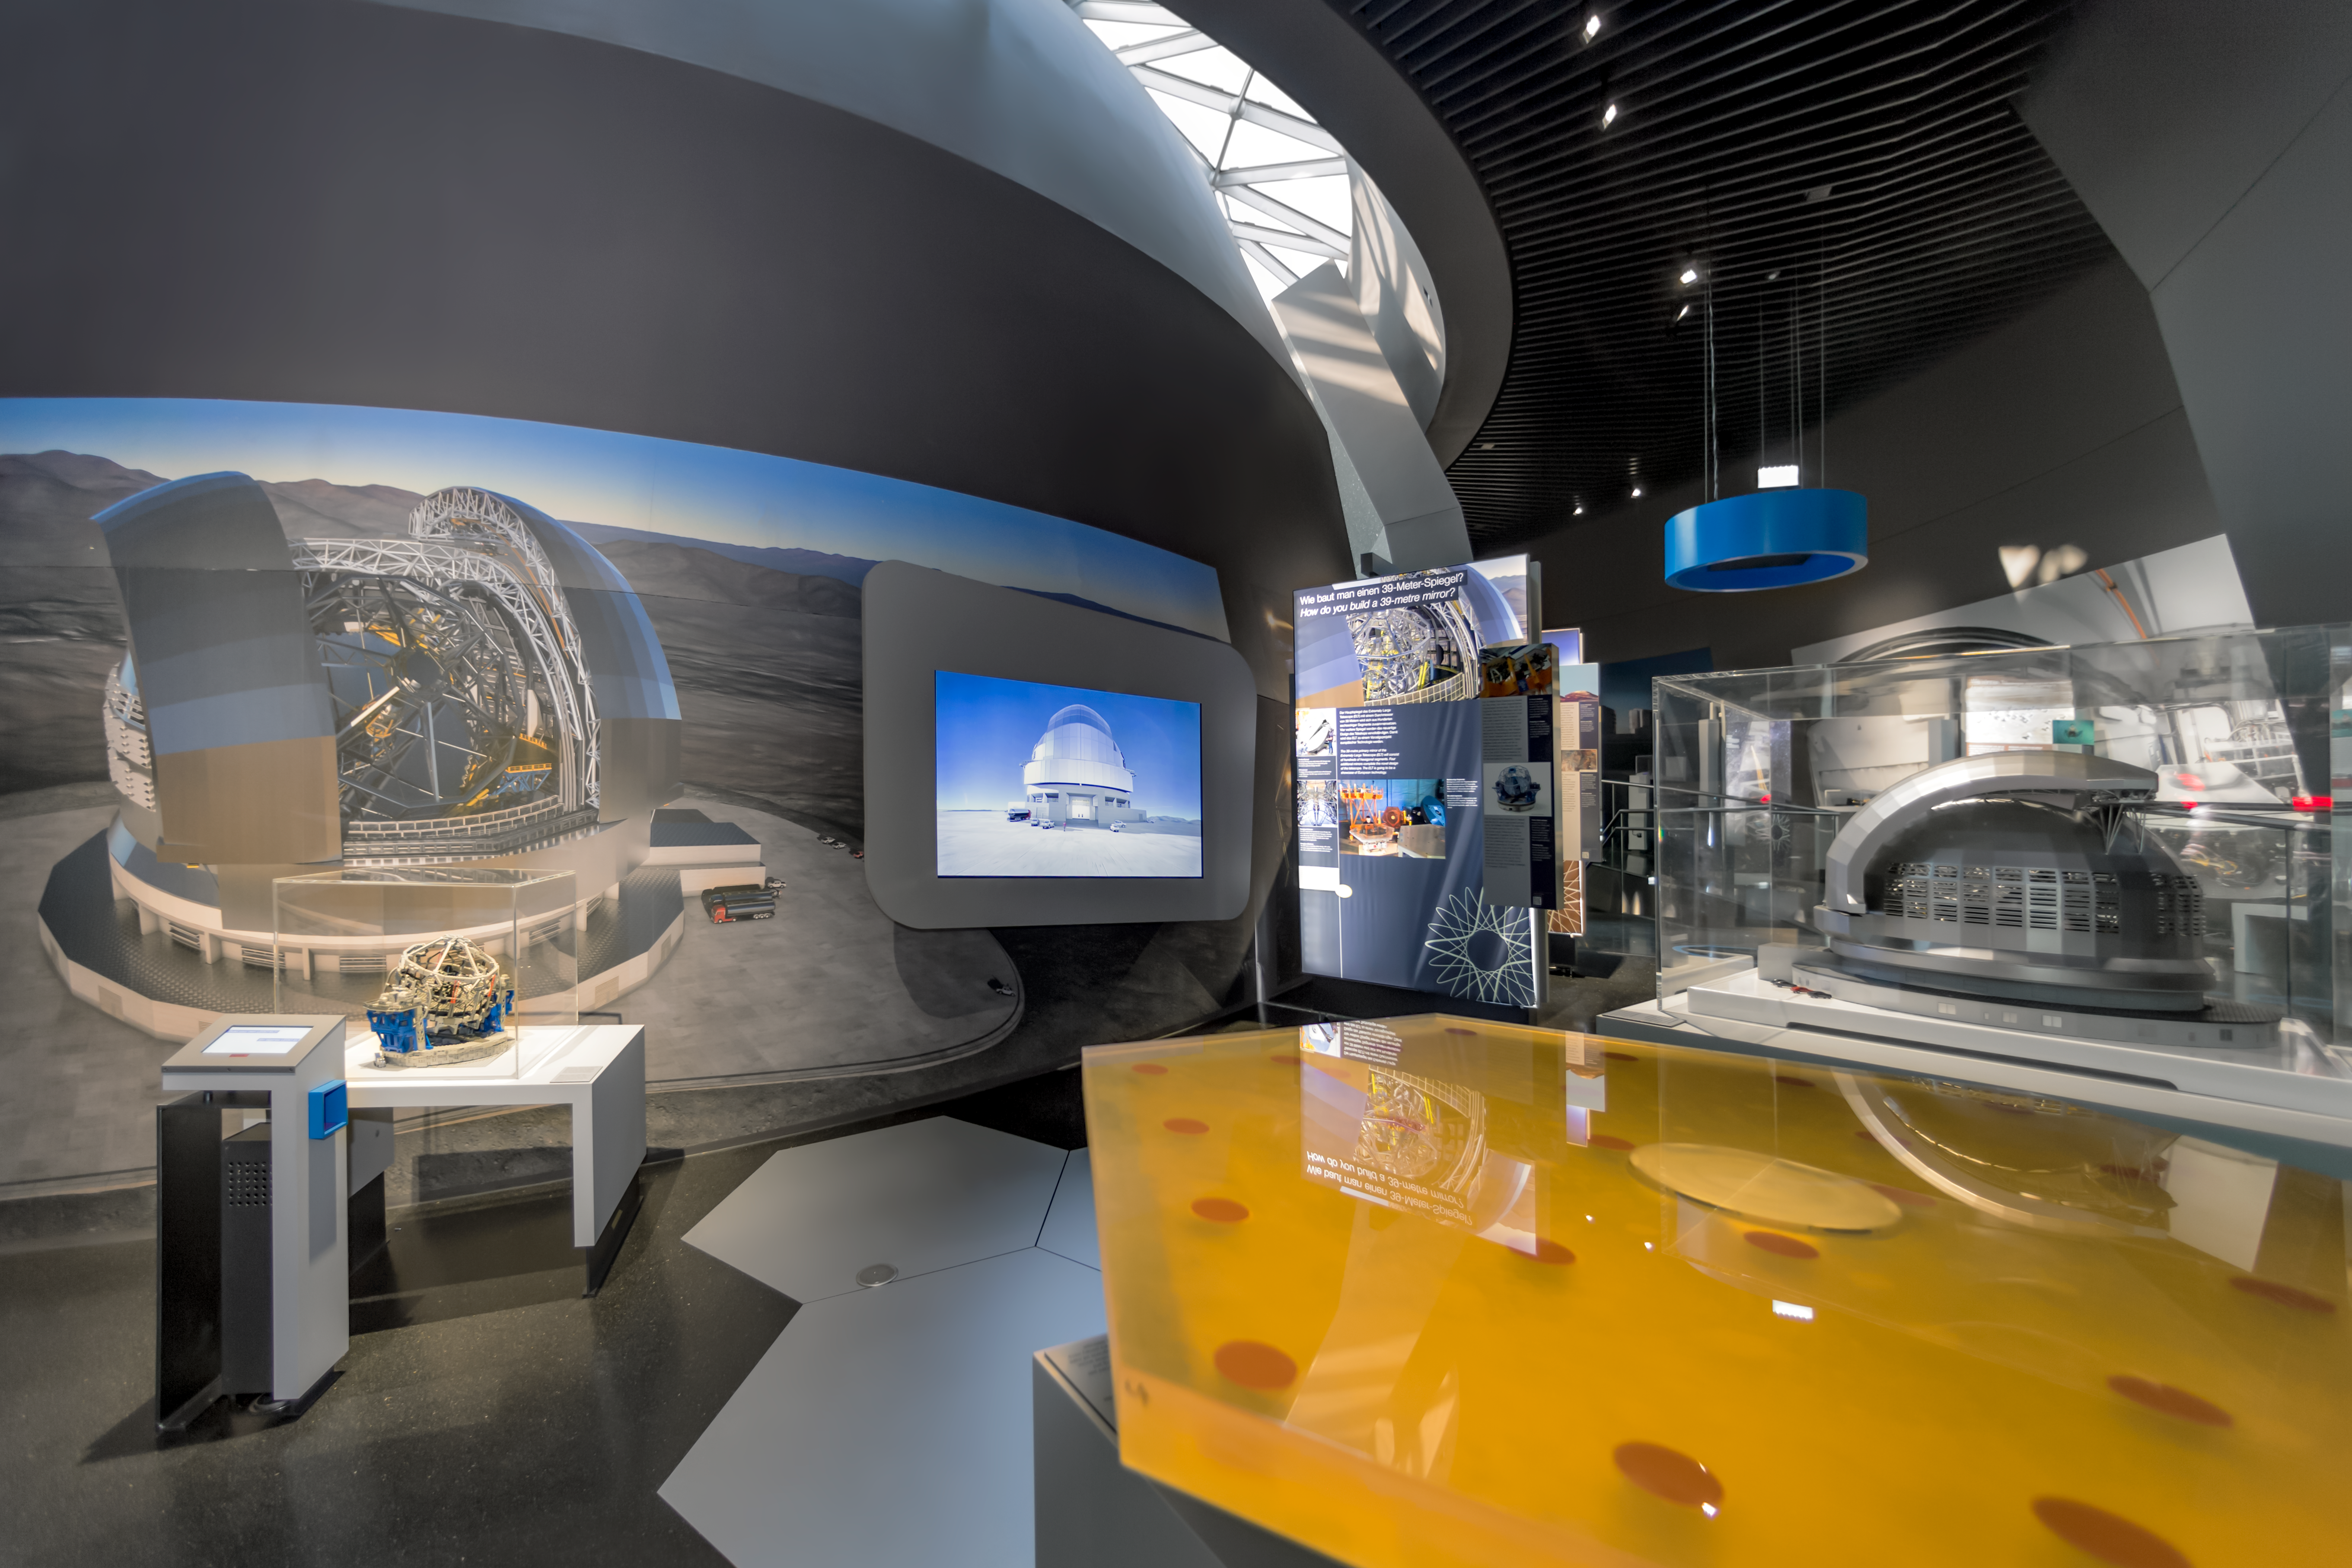

ELT exhibition

Learn all about the Extremely Large Telescope (ELT) in the exhibition The Living Universe at the ESO Supernova Planetarium & Visitor Centre. The ELT will be "The Worlds Biggest Eye on the Sky" and will be a 39-metre mirror telescope sited on Cerro Armazones in northern Chile, close to ESO’s Paranal Observatory.

Credit: ESO/P. Horálek